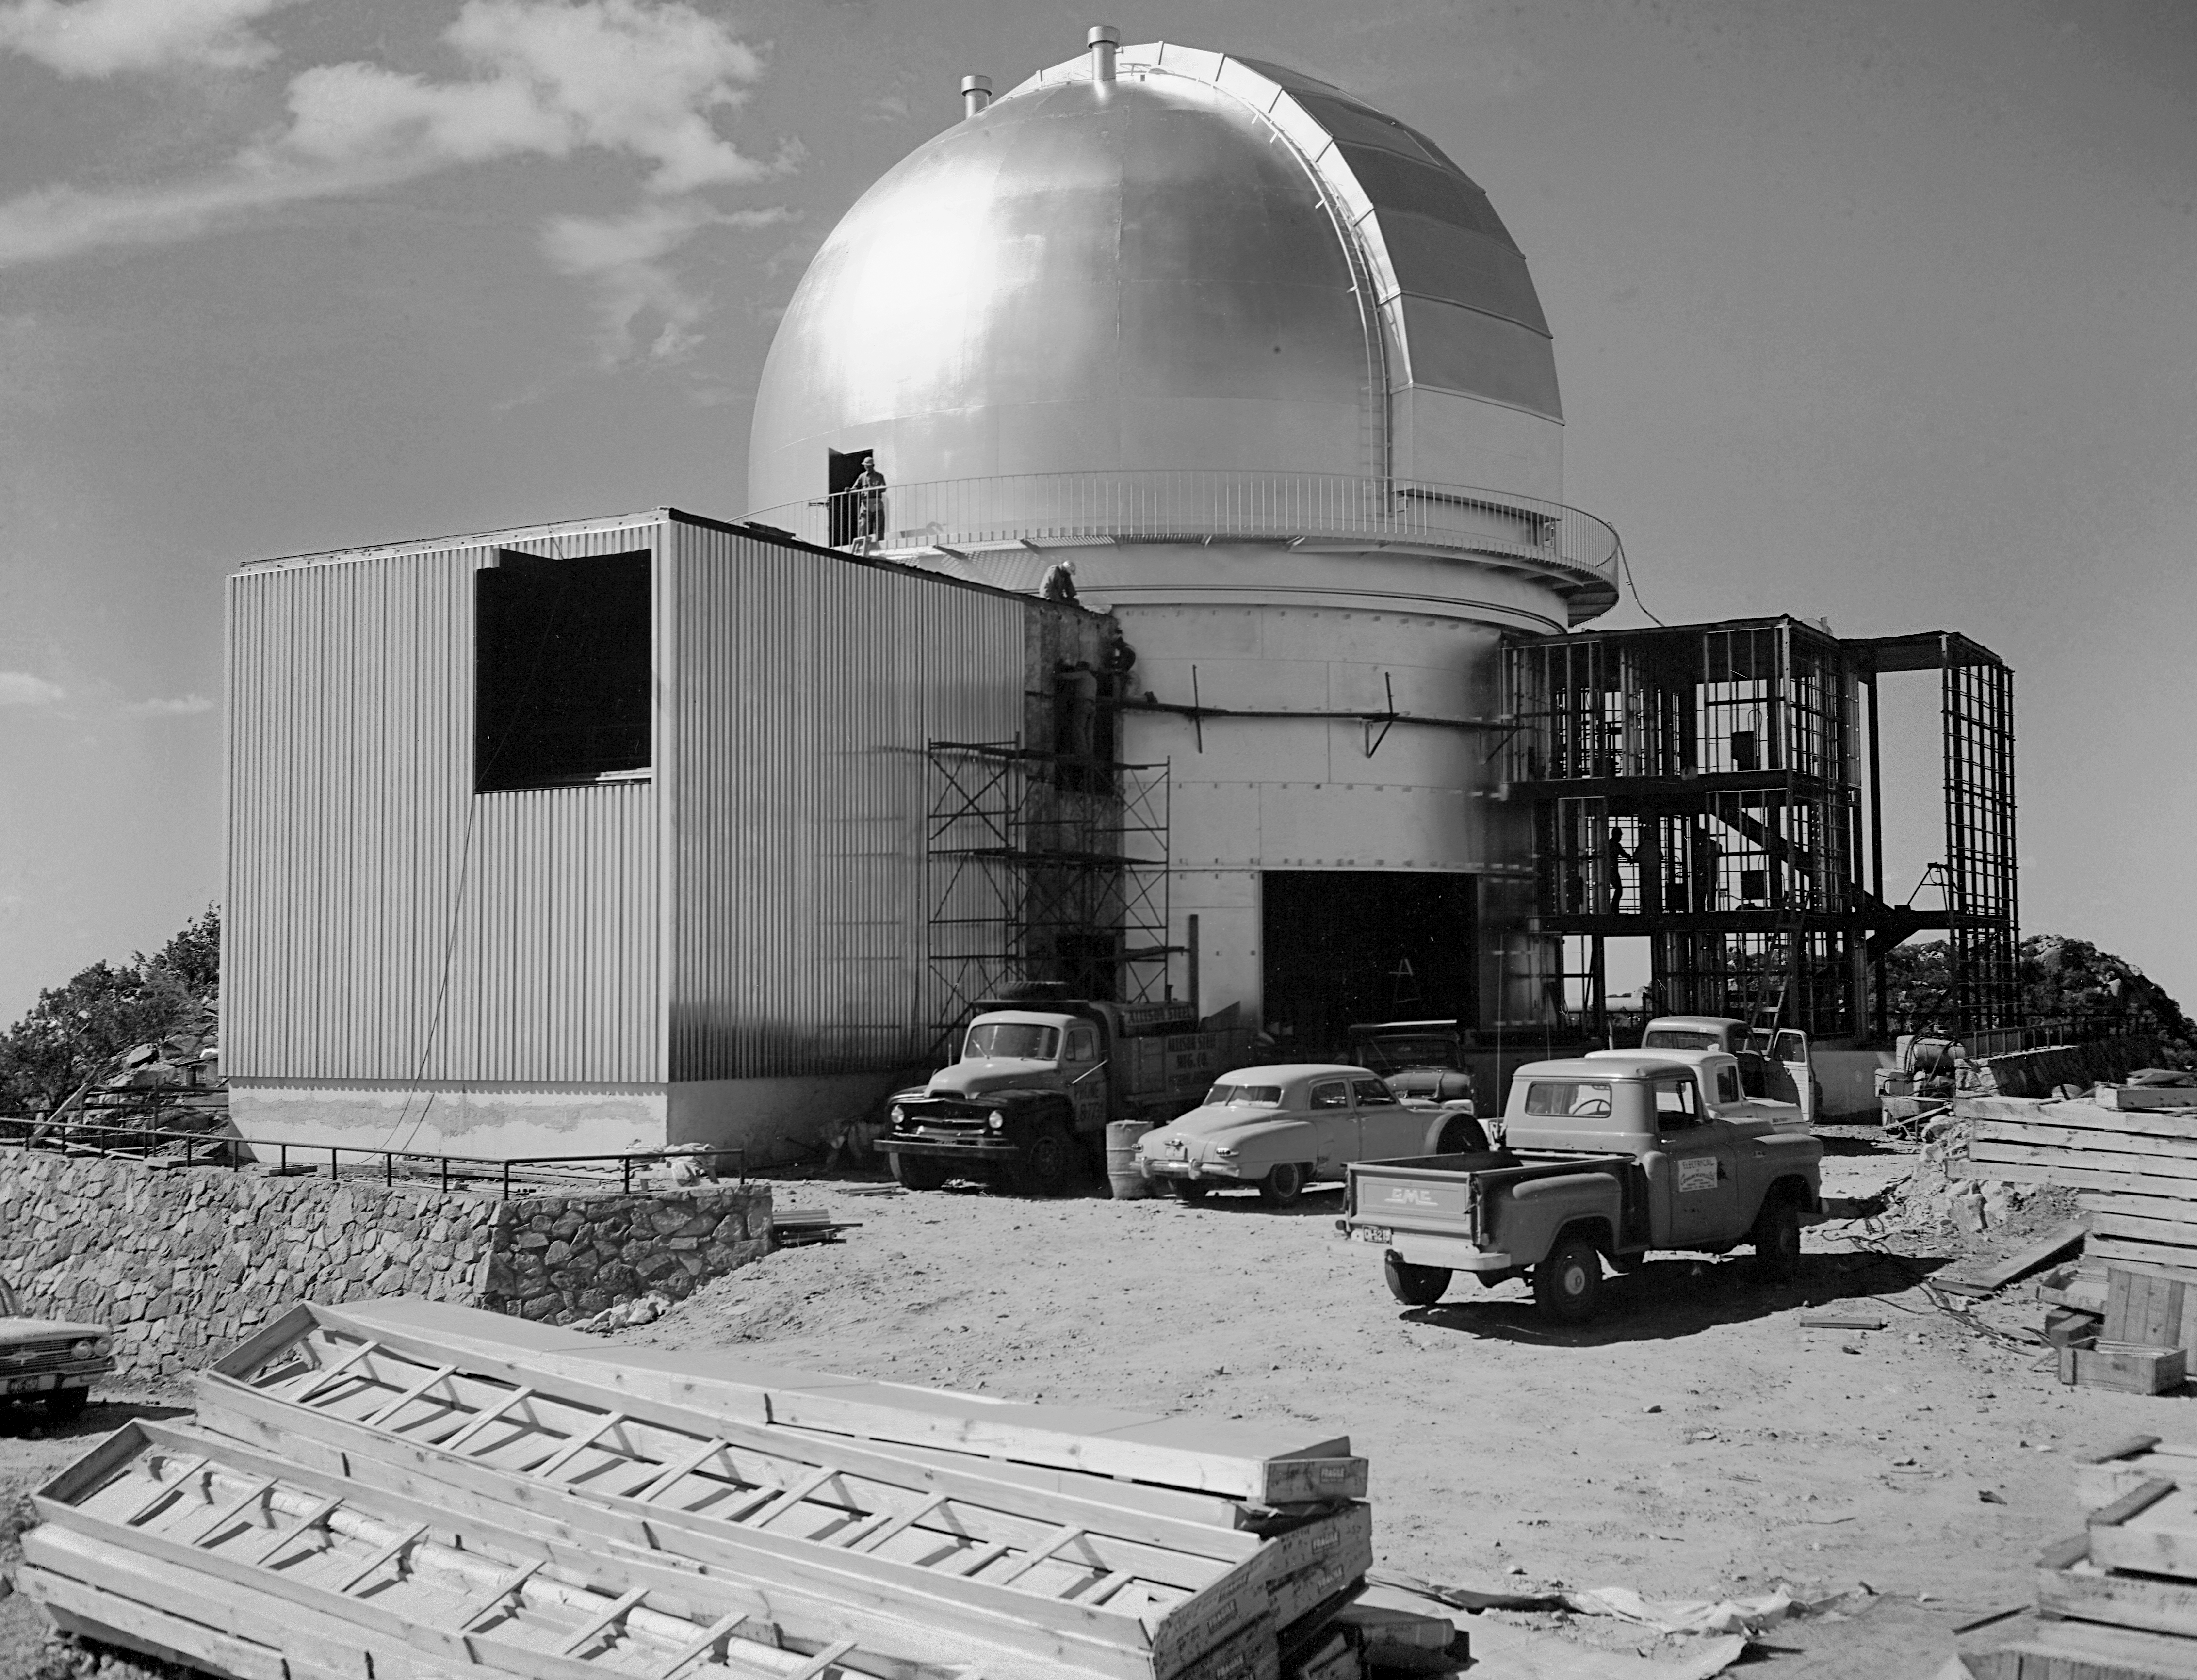

KPNO 2.1-meter under construction

Construction of the Kitt Peak National Observatory's 2.1-meter telescope, dating from 1960.

Credit: NOIRLab/NSF/AURA